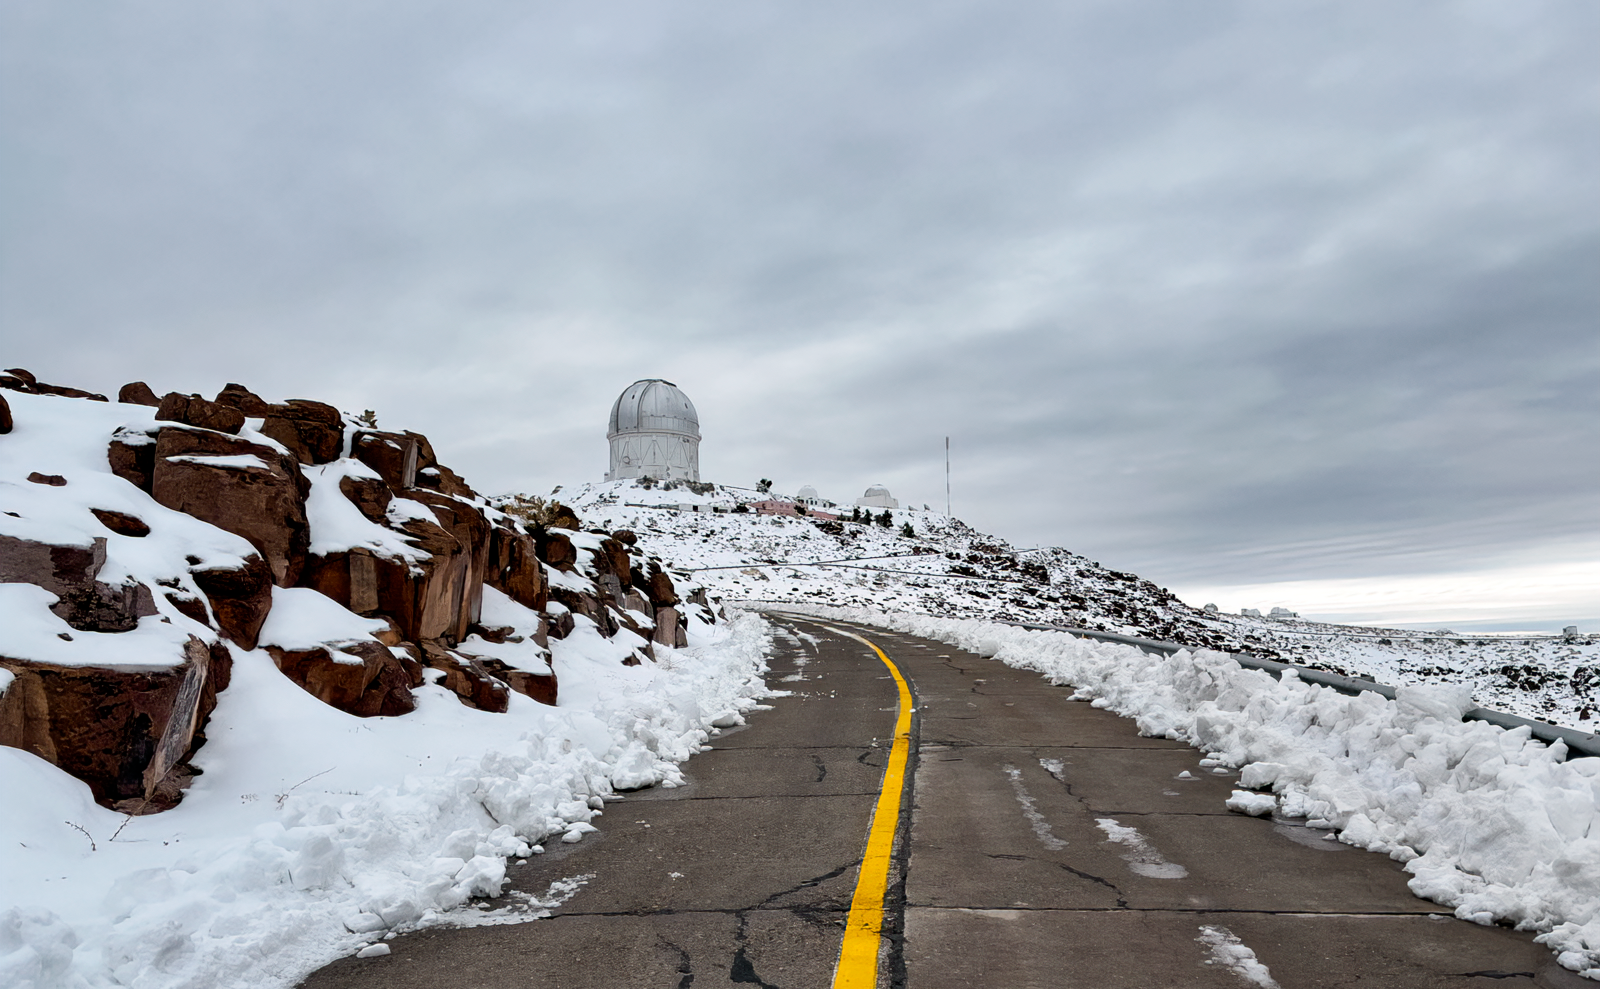

Blanco in Snow

Víctor M. Blanco Telescope following an early August snowstorm in 2025.

Credit: NOIRLab/NSF/AURA